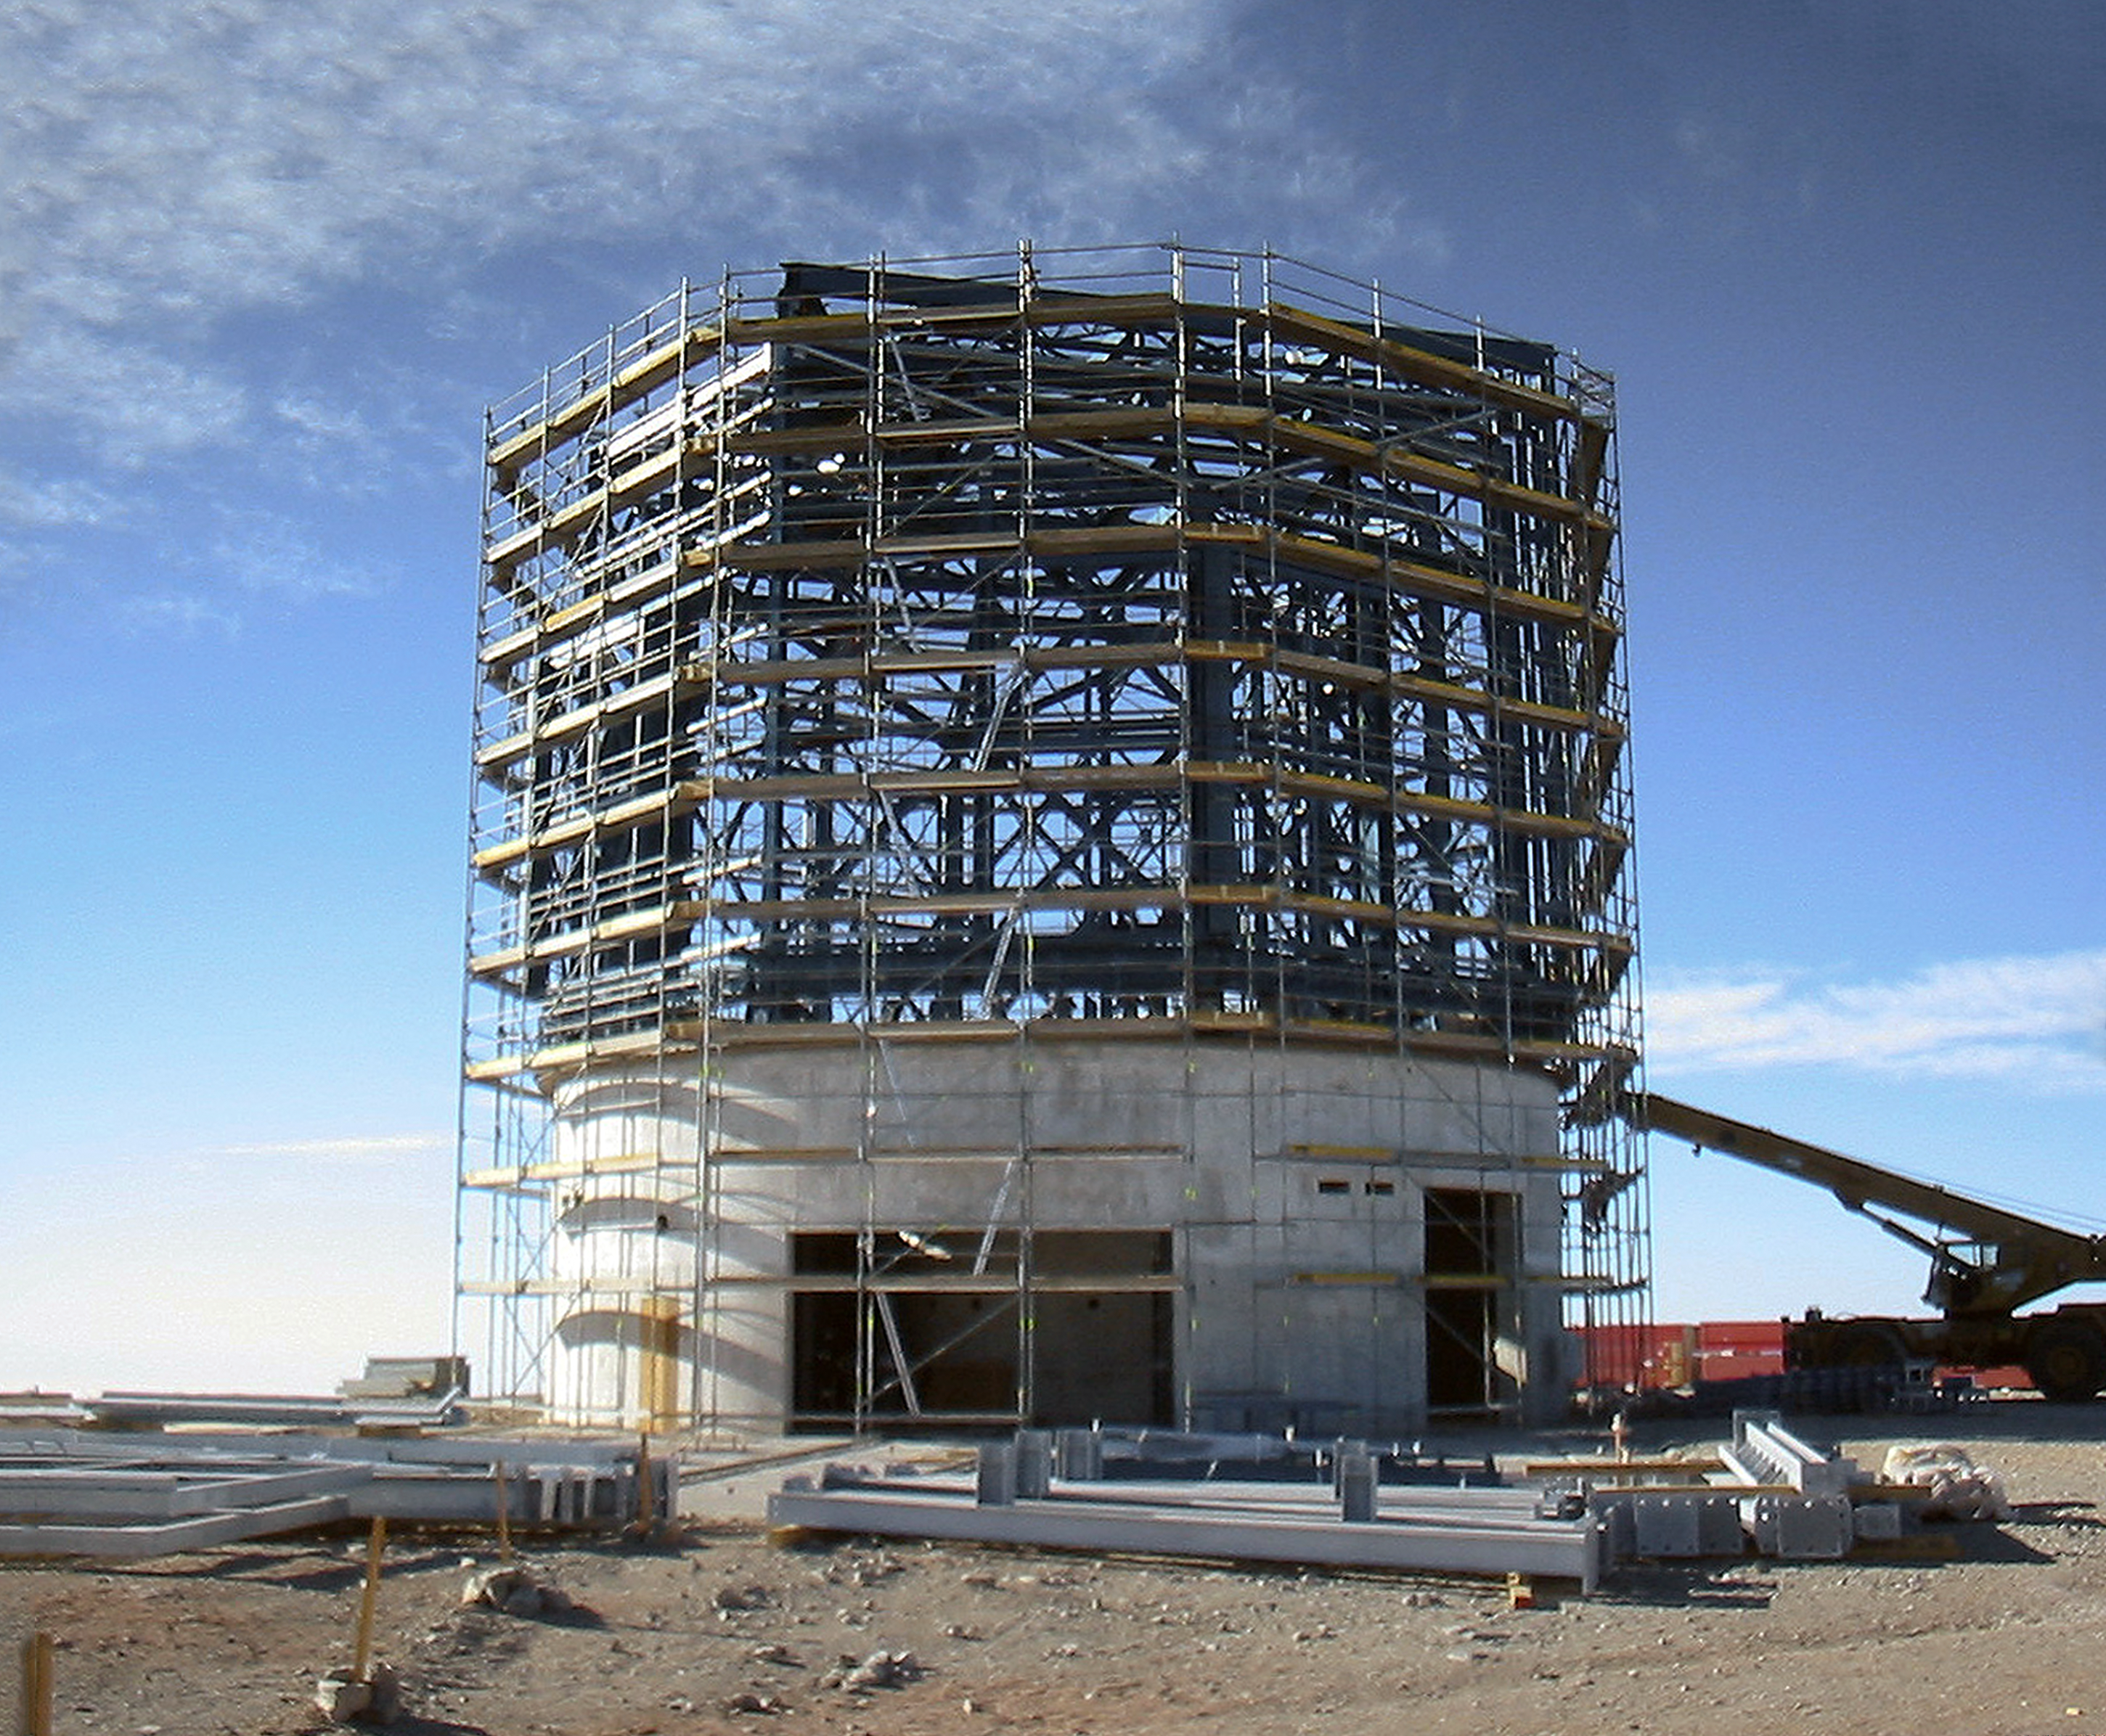

Building VISTA, the world’s largest Survey Telescope (historical image)

This is the historical image from the Then and Now comparison Picture of the Week: Building VISTA, the World's Largest Survey Telescope.

Credit: ESO